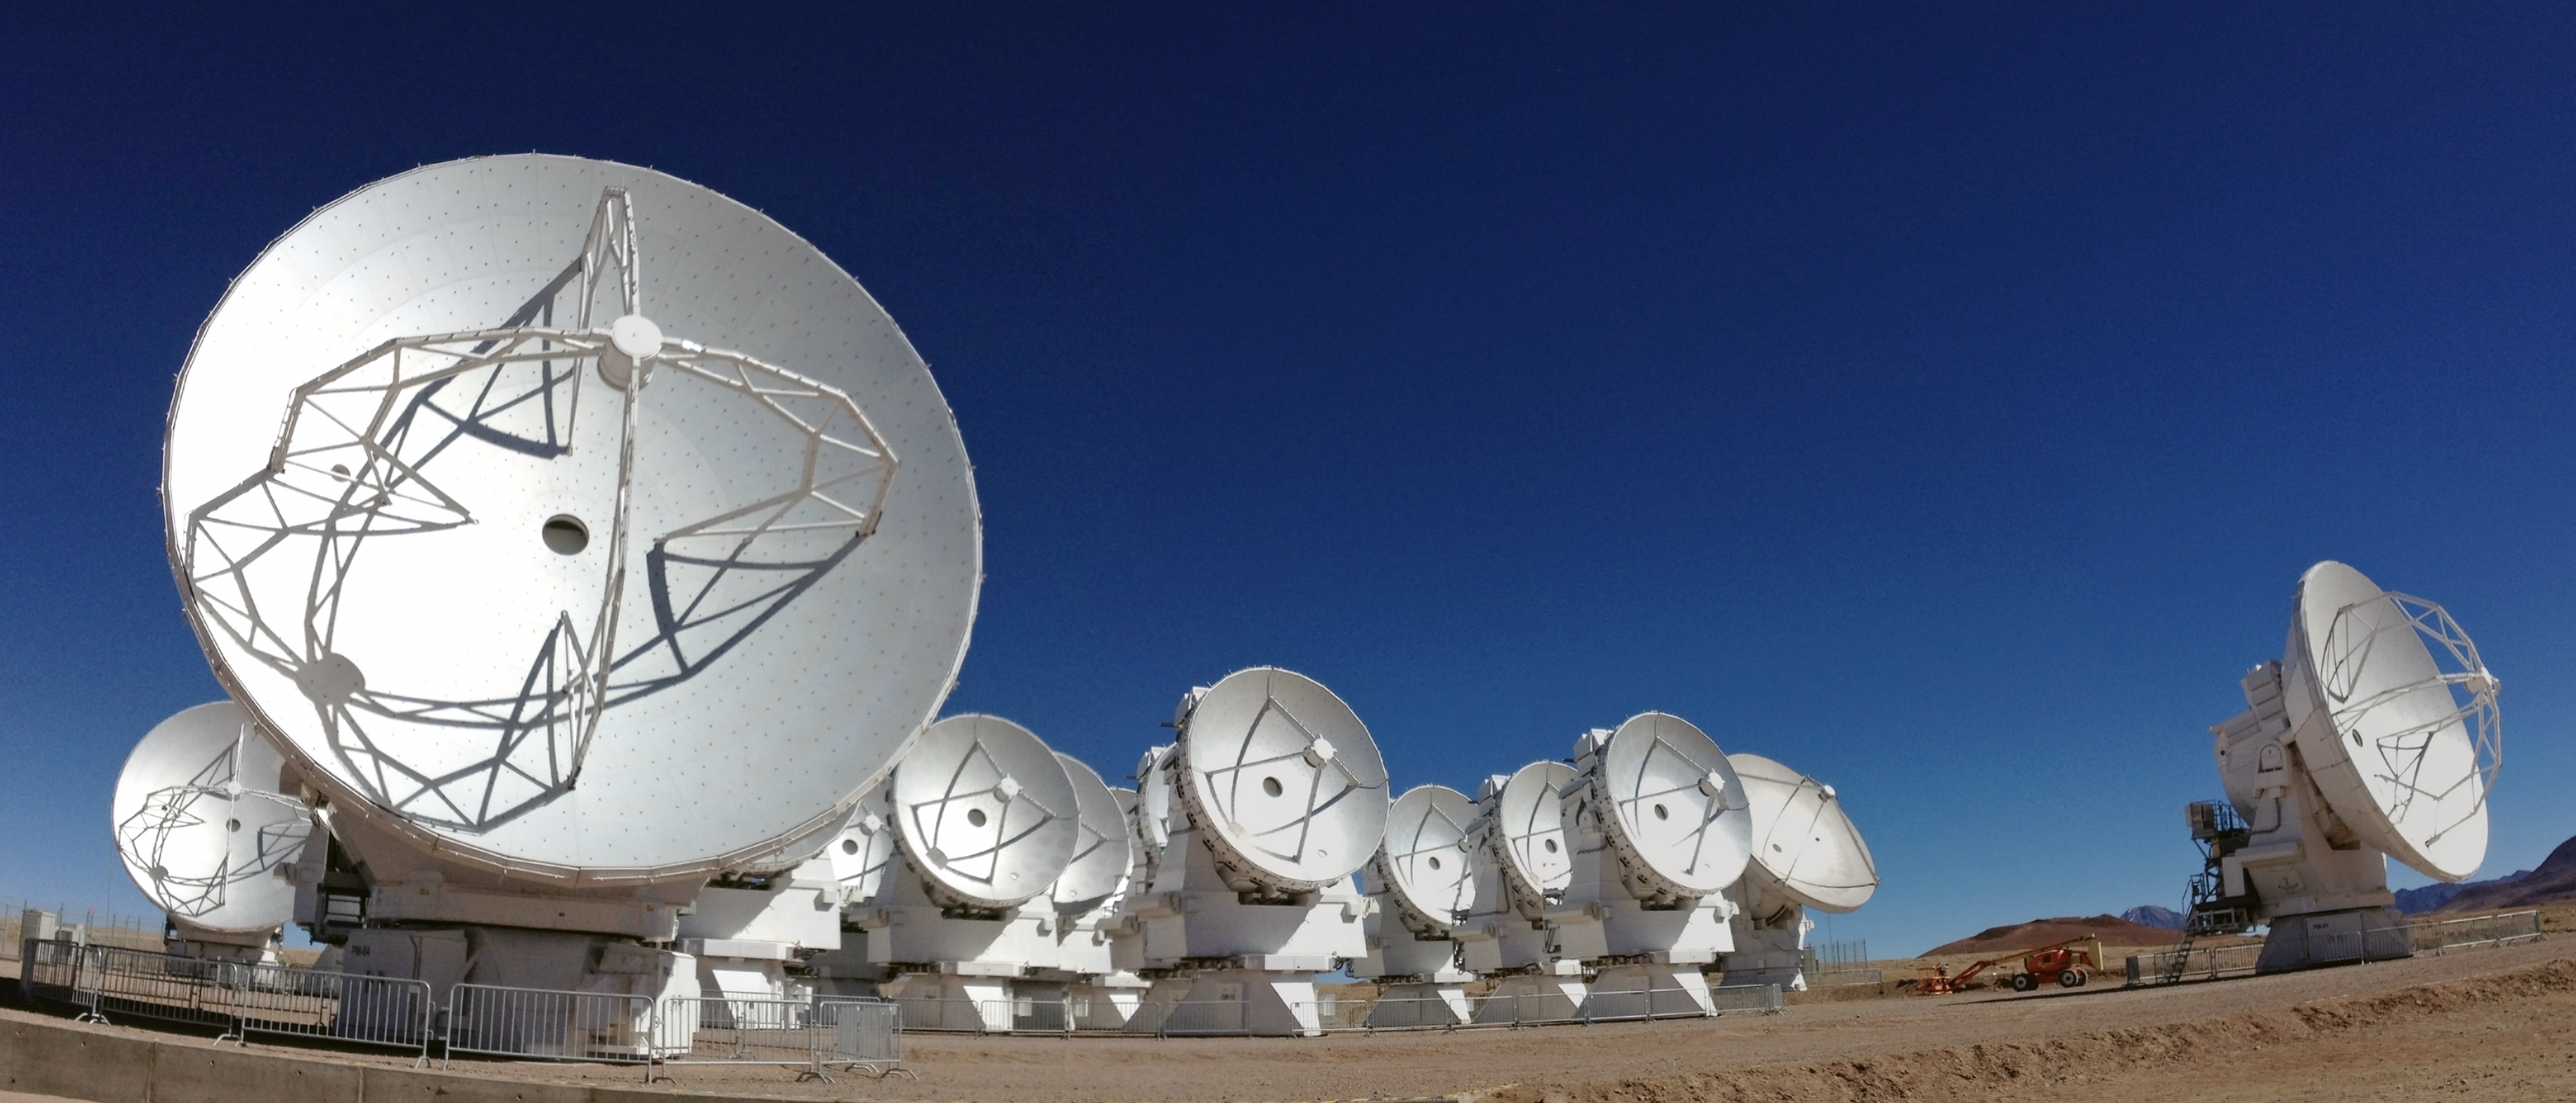

The Atacama Compact Array

Atacama Compact Array (ACA) on the ALMA high site at an altitude of 5000 metres in northern Chile. The ACA is a subset of 16 closely separated antennas that will greatly improve ALMA’s ability to study celestial objects with a large angular size, such as molecular clouds and nearby galaxies. The antennas forming the Atacama Compact Array, four 12-metre antennas and twelve 7-metre antennas, were produced and delivered by Japan.

In 2013 the Atacama Compact Array was named the Morita Array after Professor Koh-ichiro Morita, a member of the Japanese ALMA team and designer of the ACA, who suddenly passed away on 7 May 2012 in Santiago.

Credit: ALMA (ESO/NAOJ/NRAO)